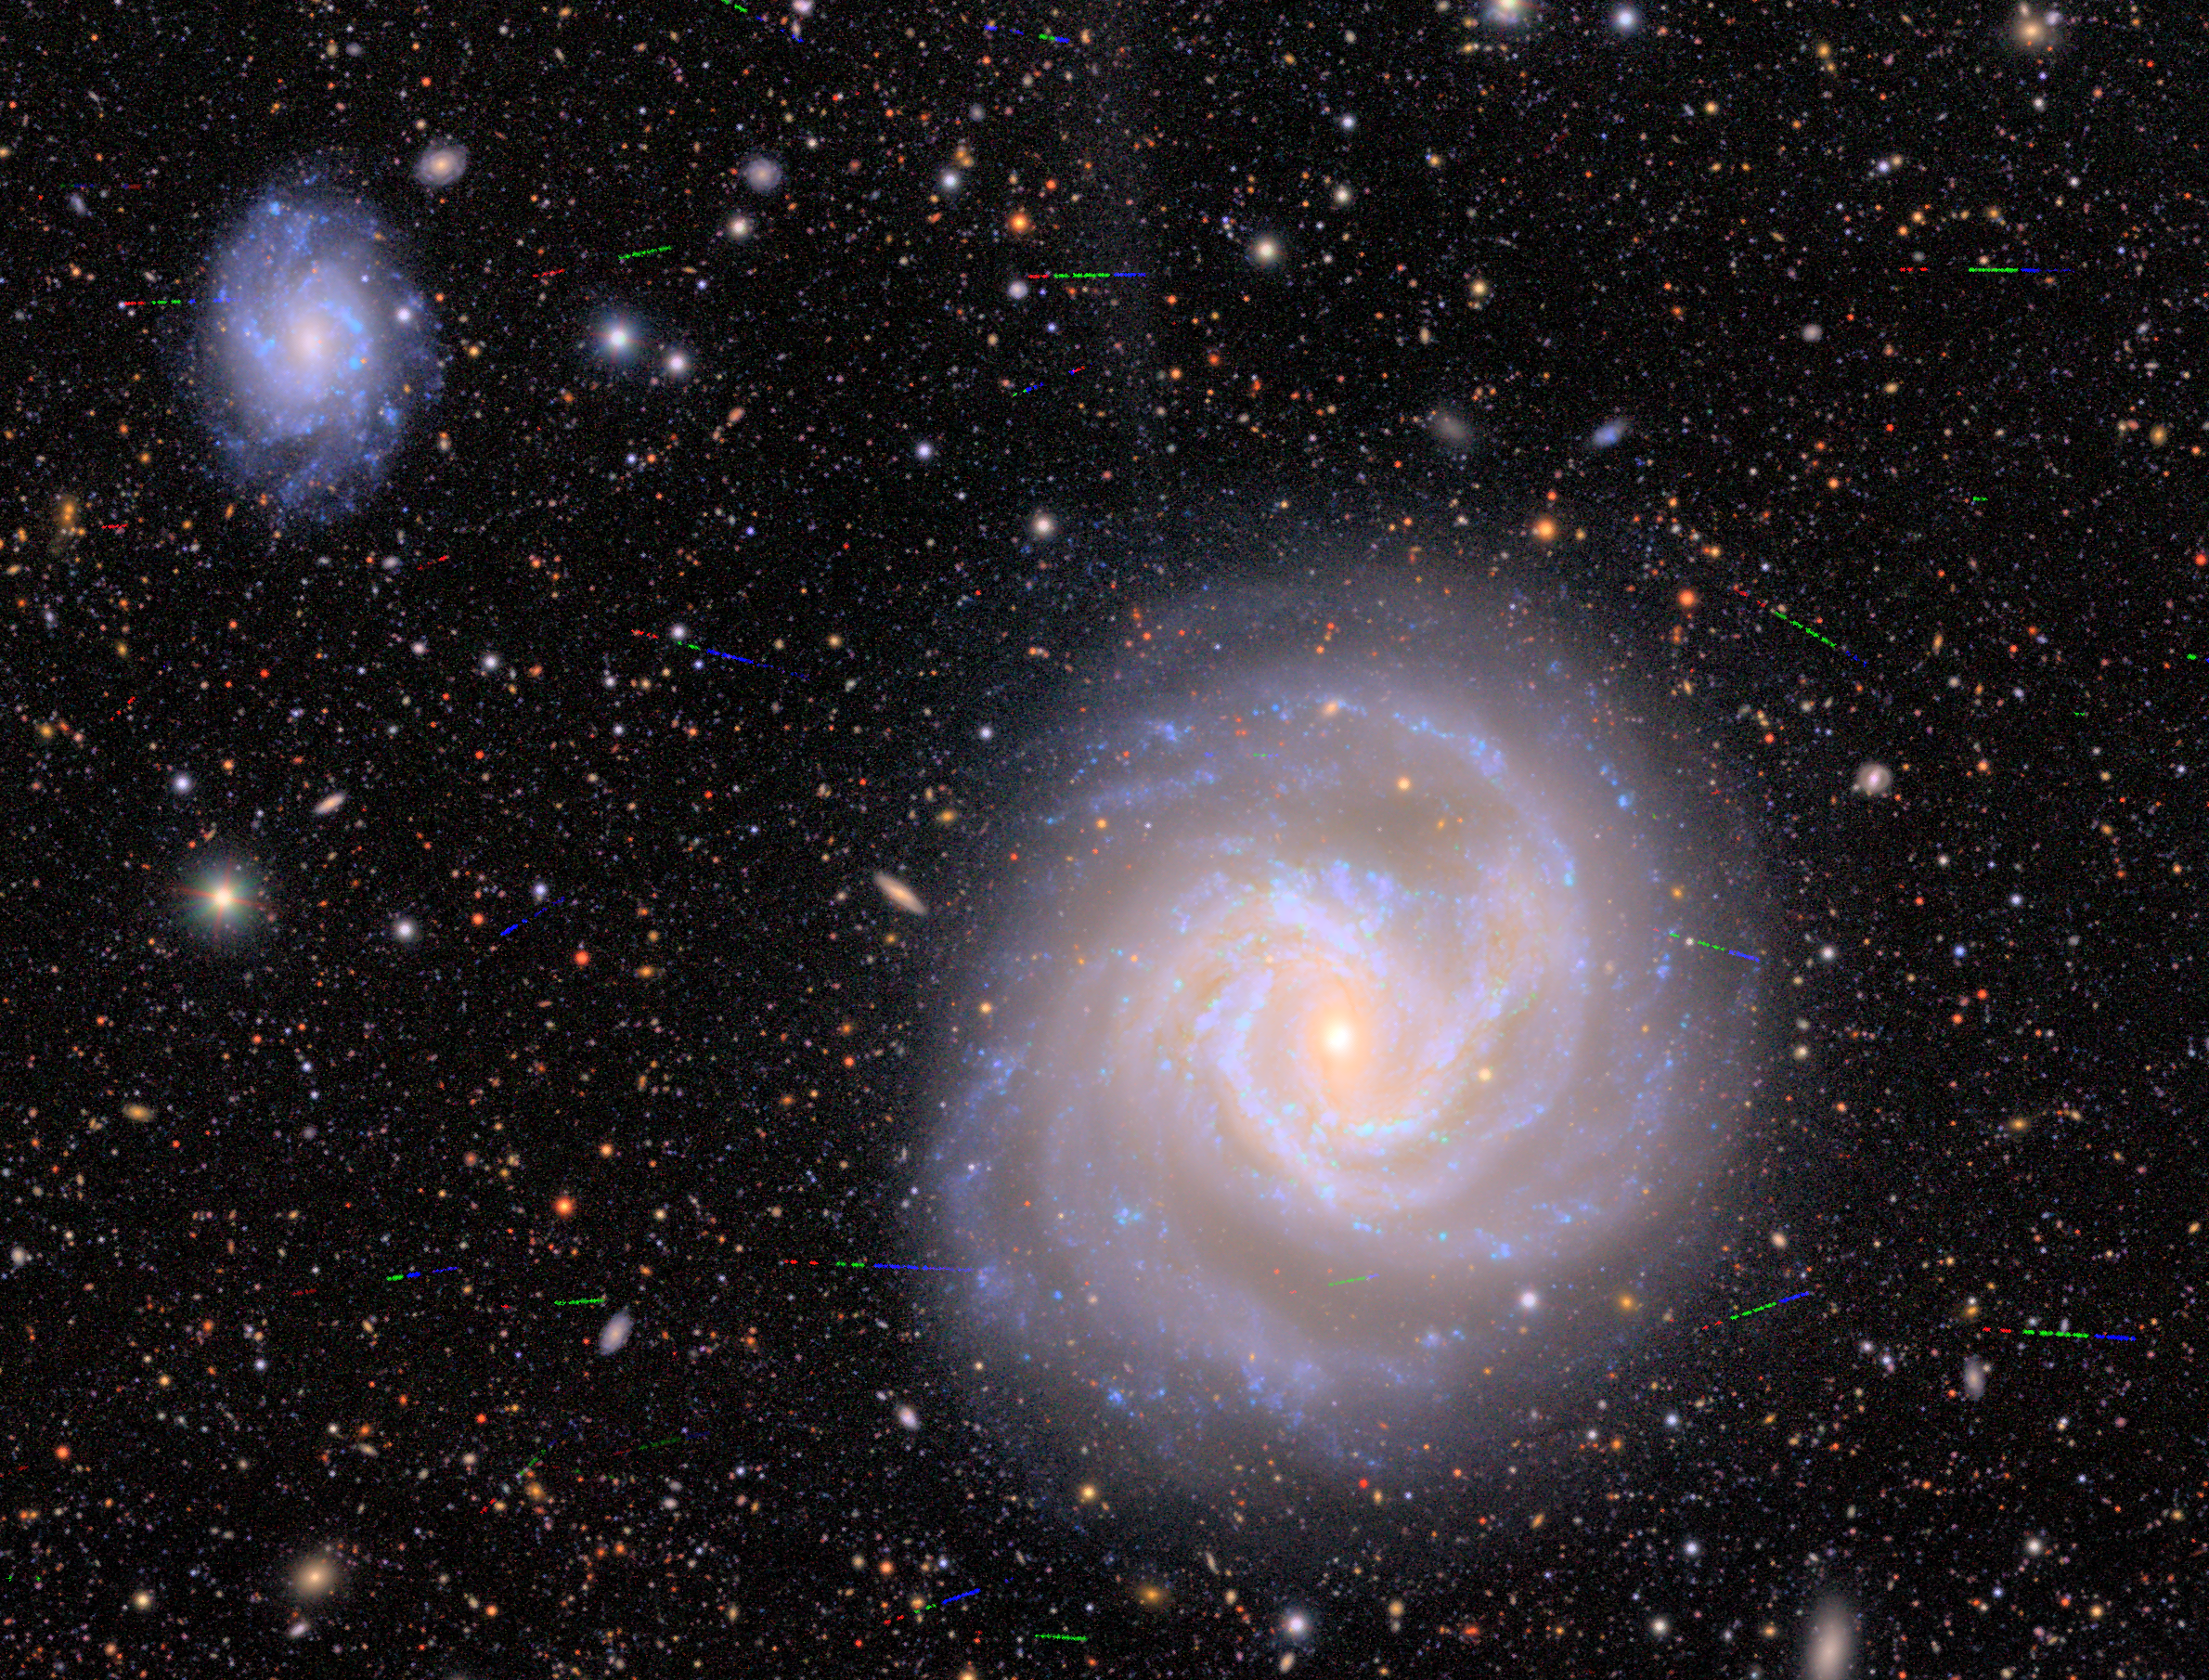

Portion of Virgo Cluster (with asteroids)

A close-up on two galactic members of the Virgo Cluster as imaged by NSF–DOE Vera C. Rubin Observatory. During its observations Rubin captured a plethora of asteroids zipping across this portion of the night sky, indicated by the tri-colored streaks scattered throughout this image. View a version of this image with the asteroids removed here. And view the Image Comparison for easier 'blinking' between the images.

Credit: NSF–DOE Vera C. Rubin Observatory/NOIRLab/SLAC/AURA